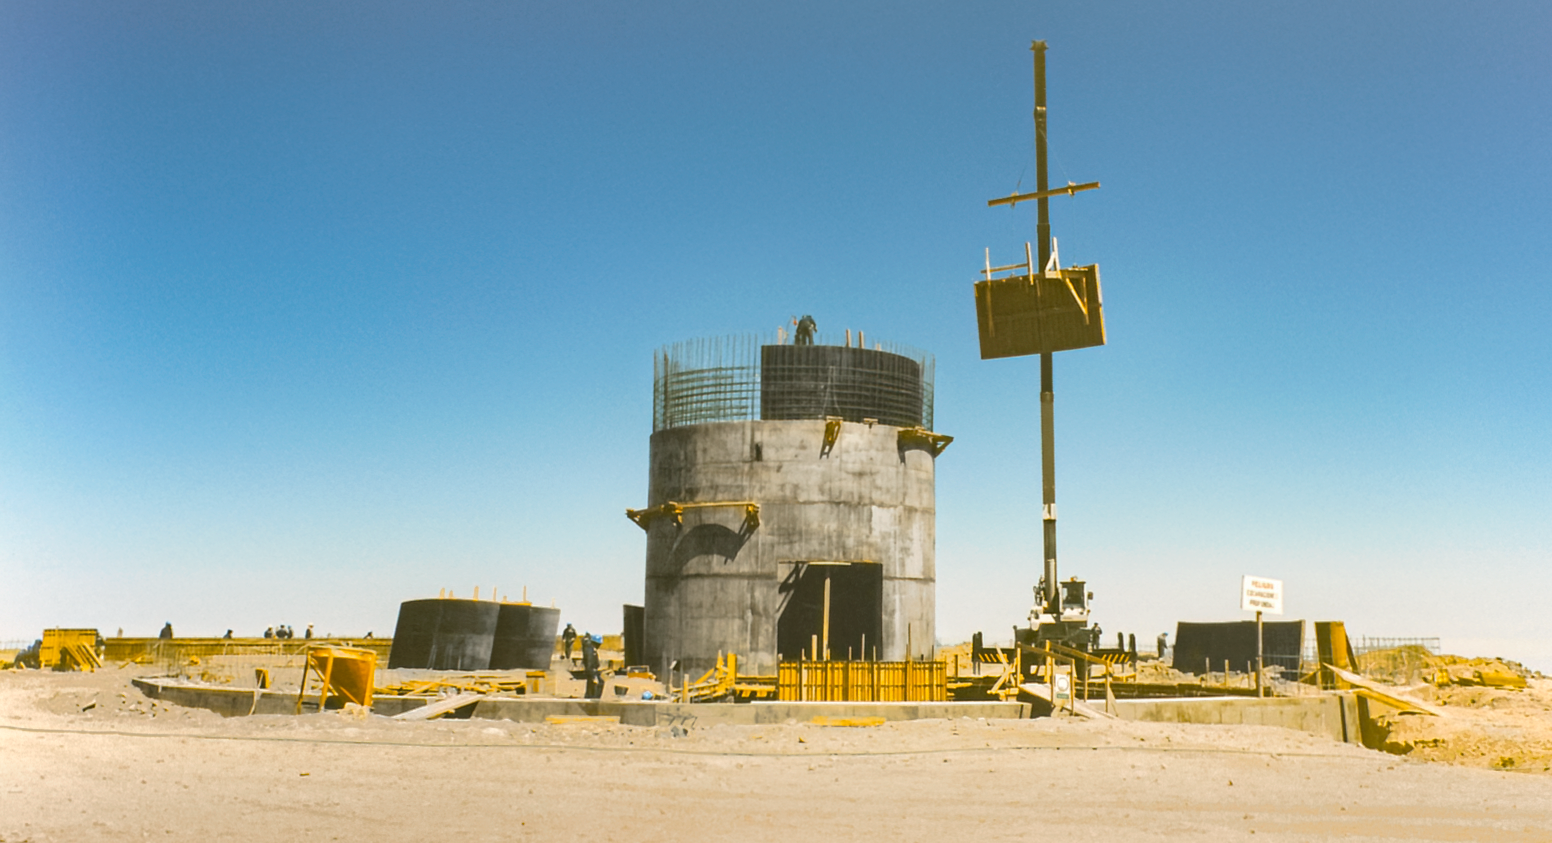

Gemini South Construction

Early construction of the Gemini South telescope on Cerro Pachón.

Credit: International Gemini Observatory/NOIRLab/NSF/AURA